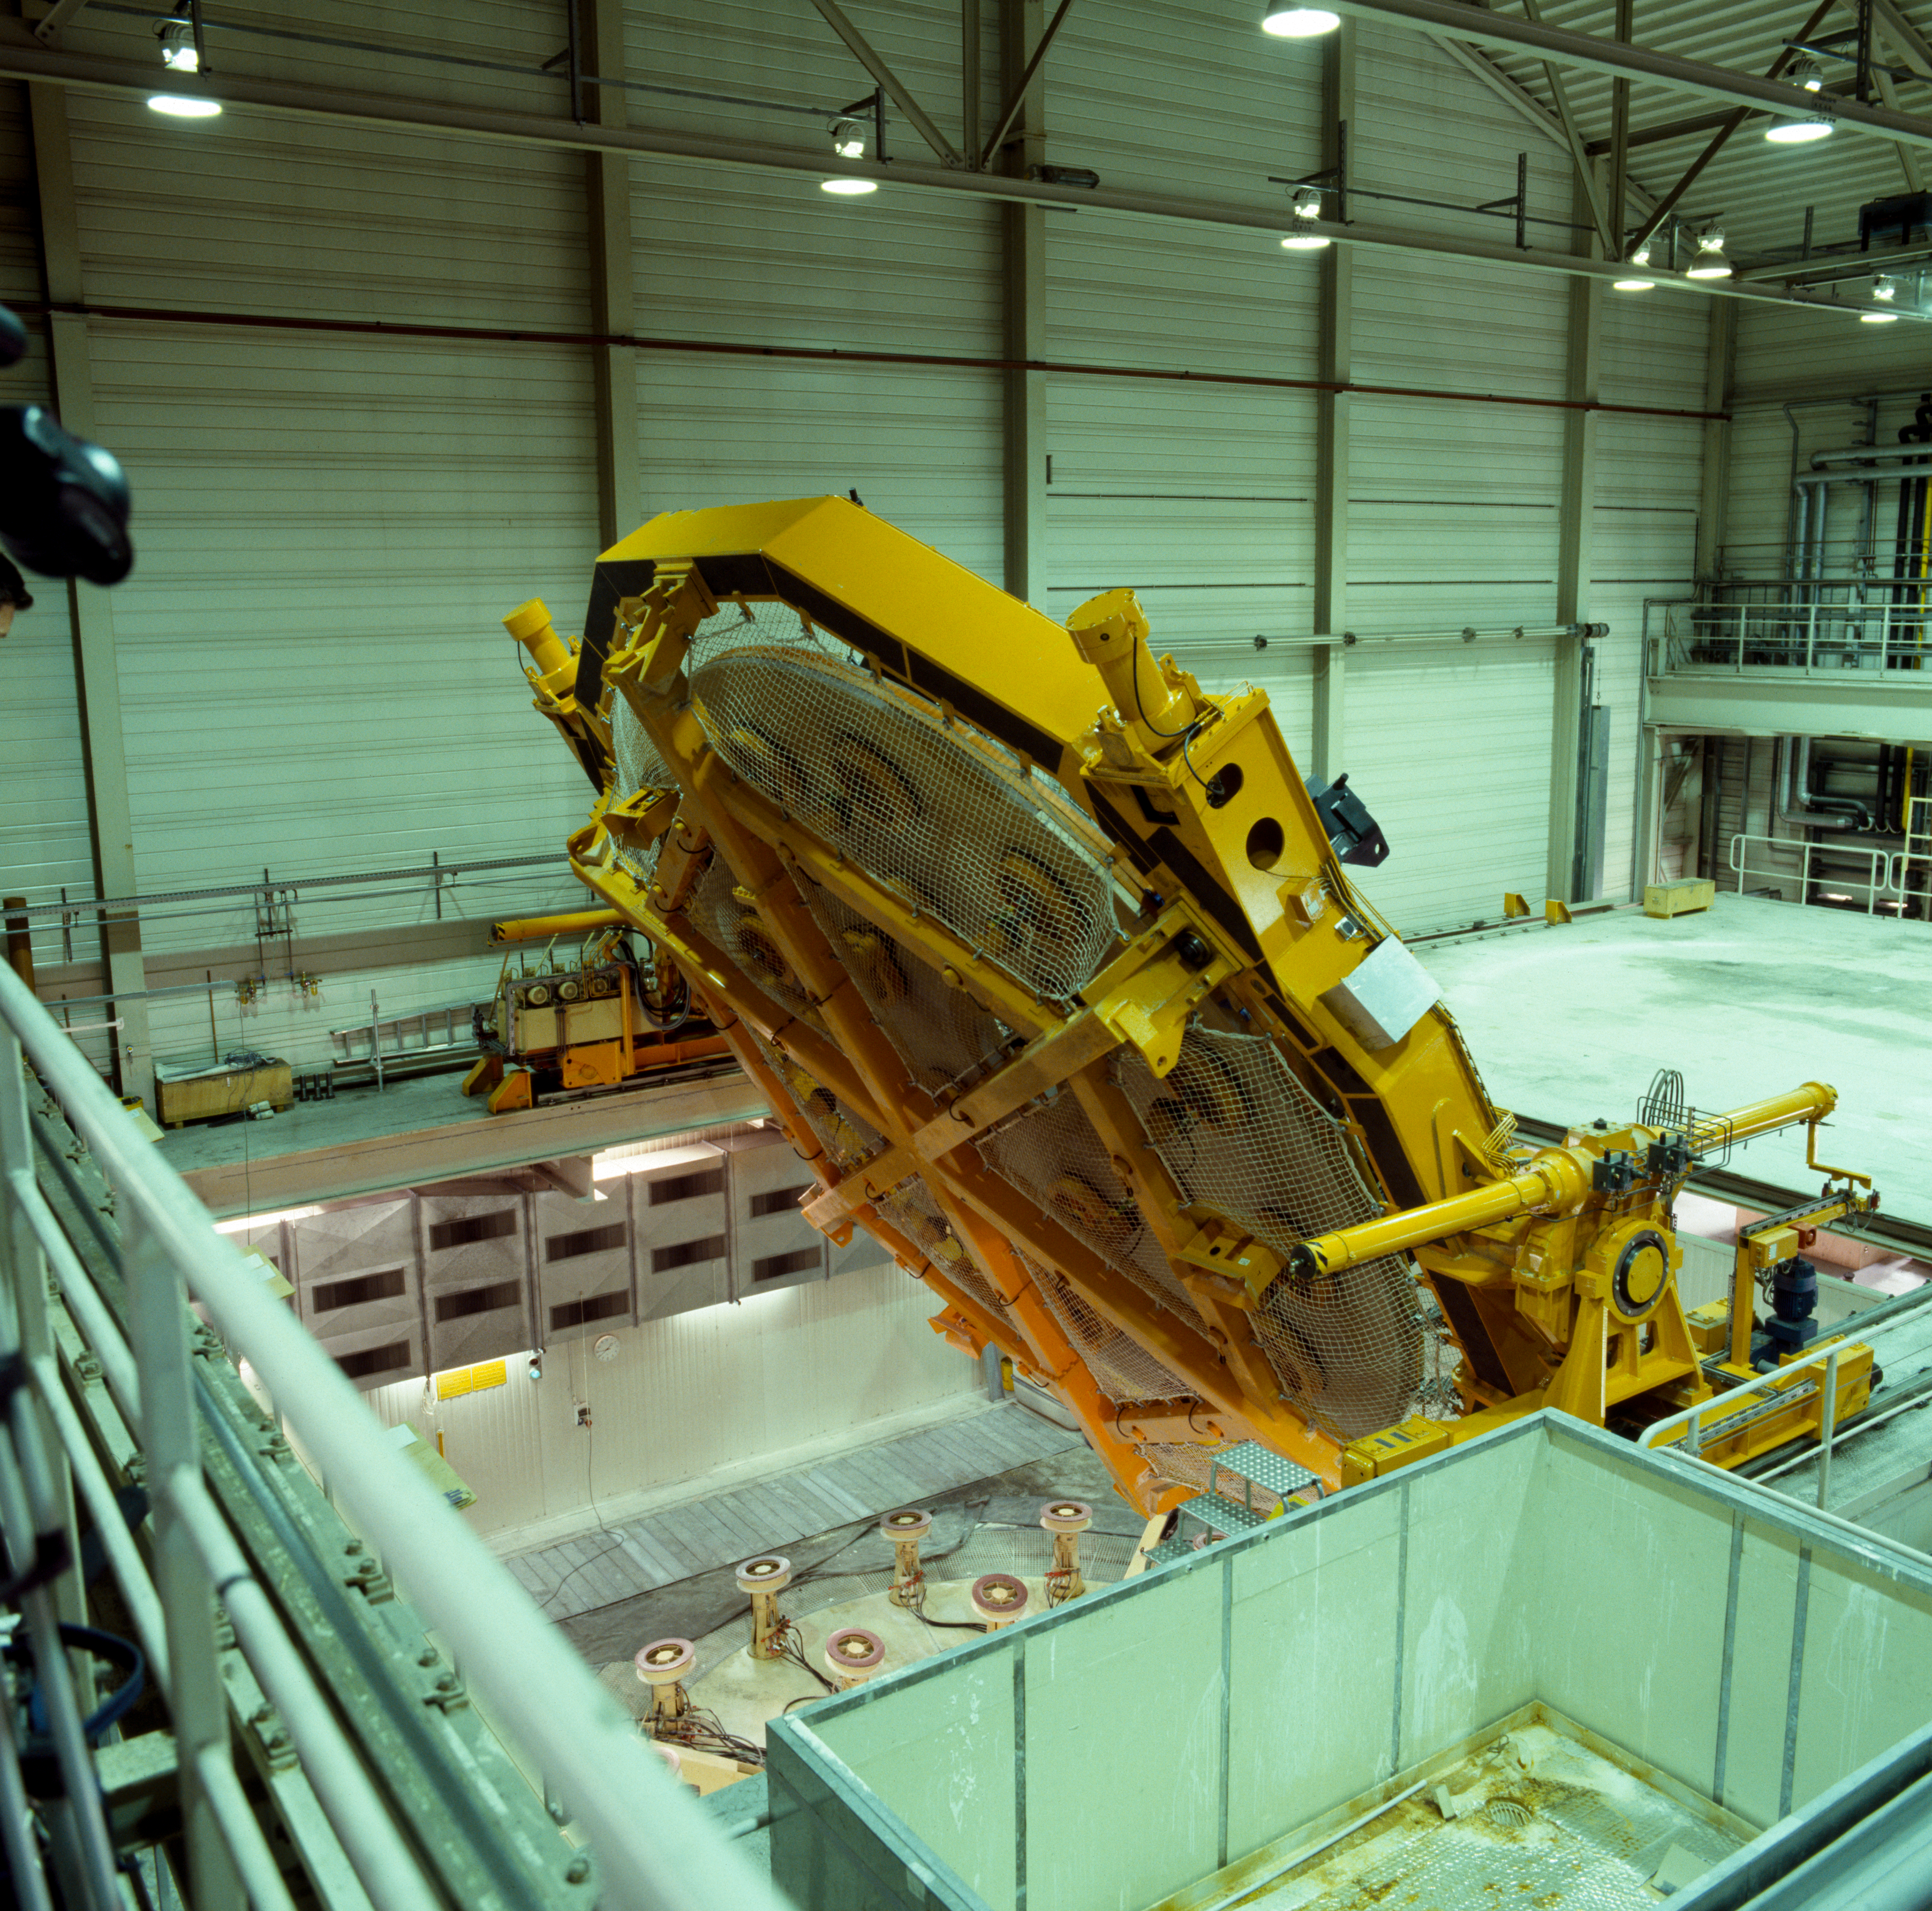

VLT M1 mirror

Handling the M1 mirror for the VLT at the Schott company in Germany in 1994.

Credit: ESO